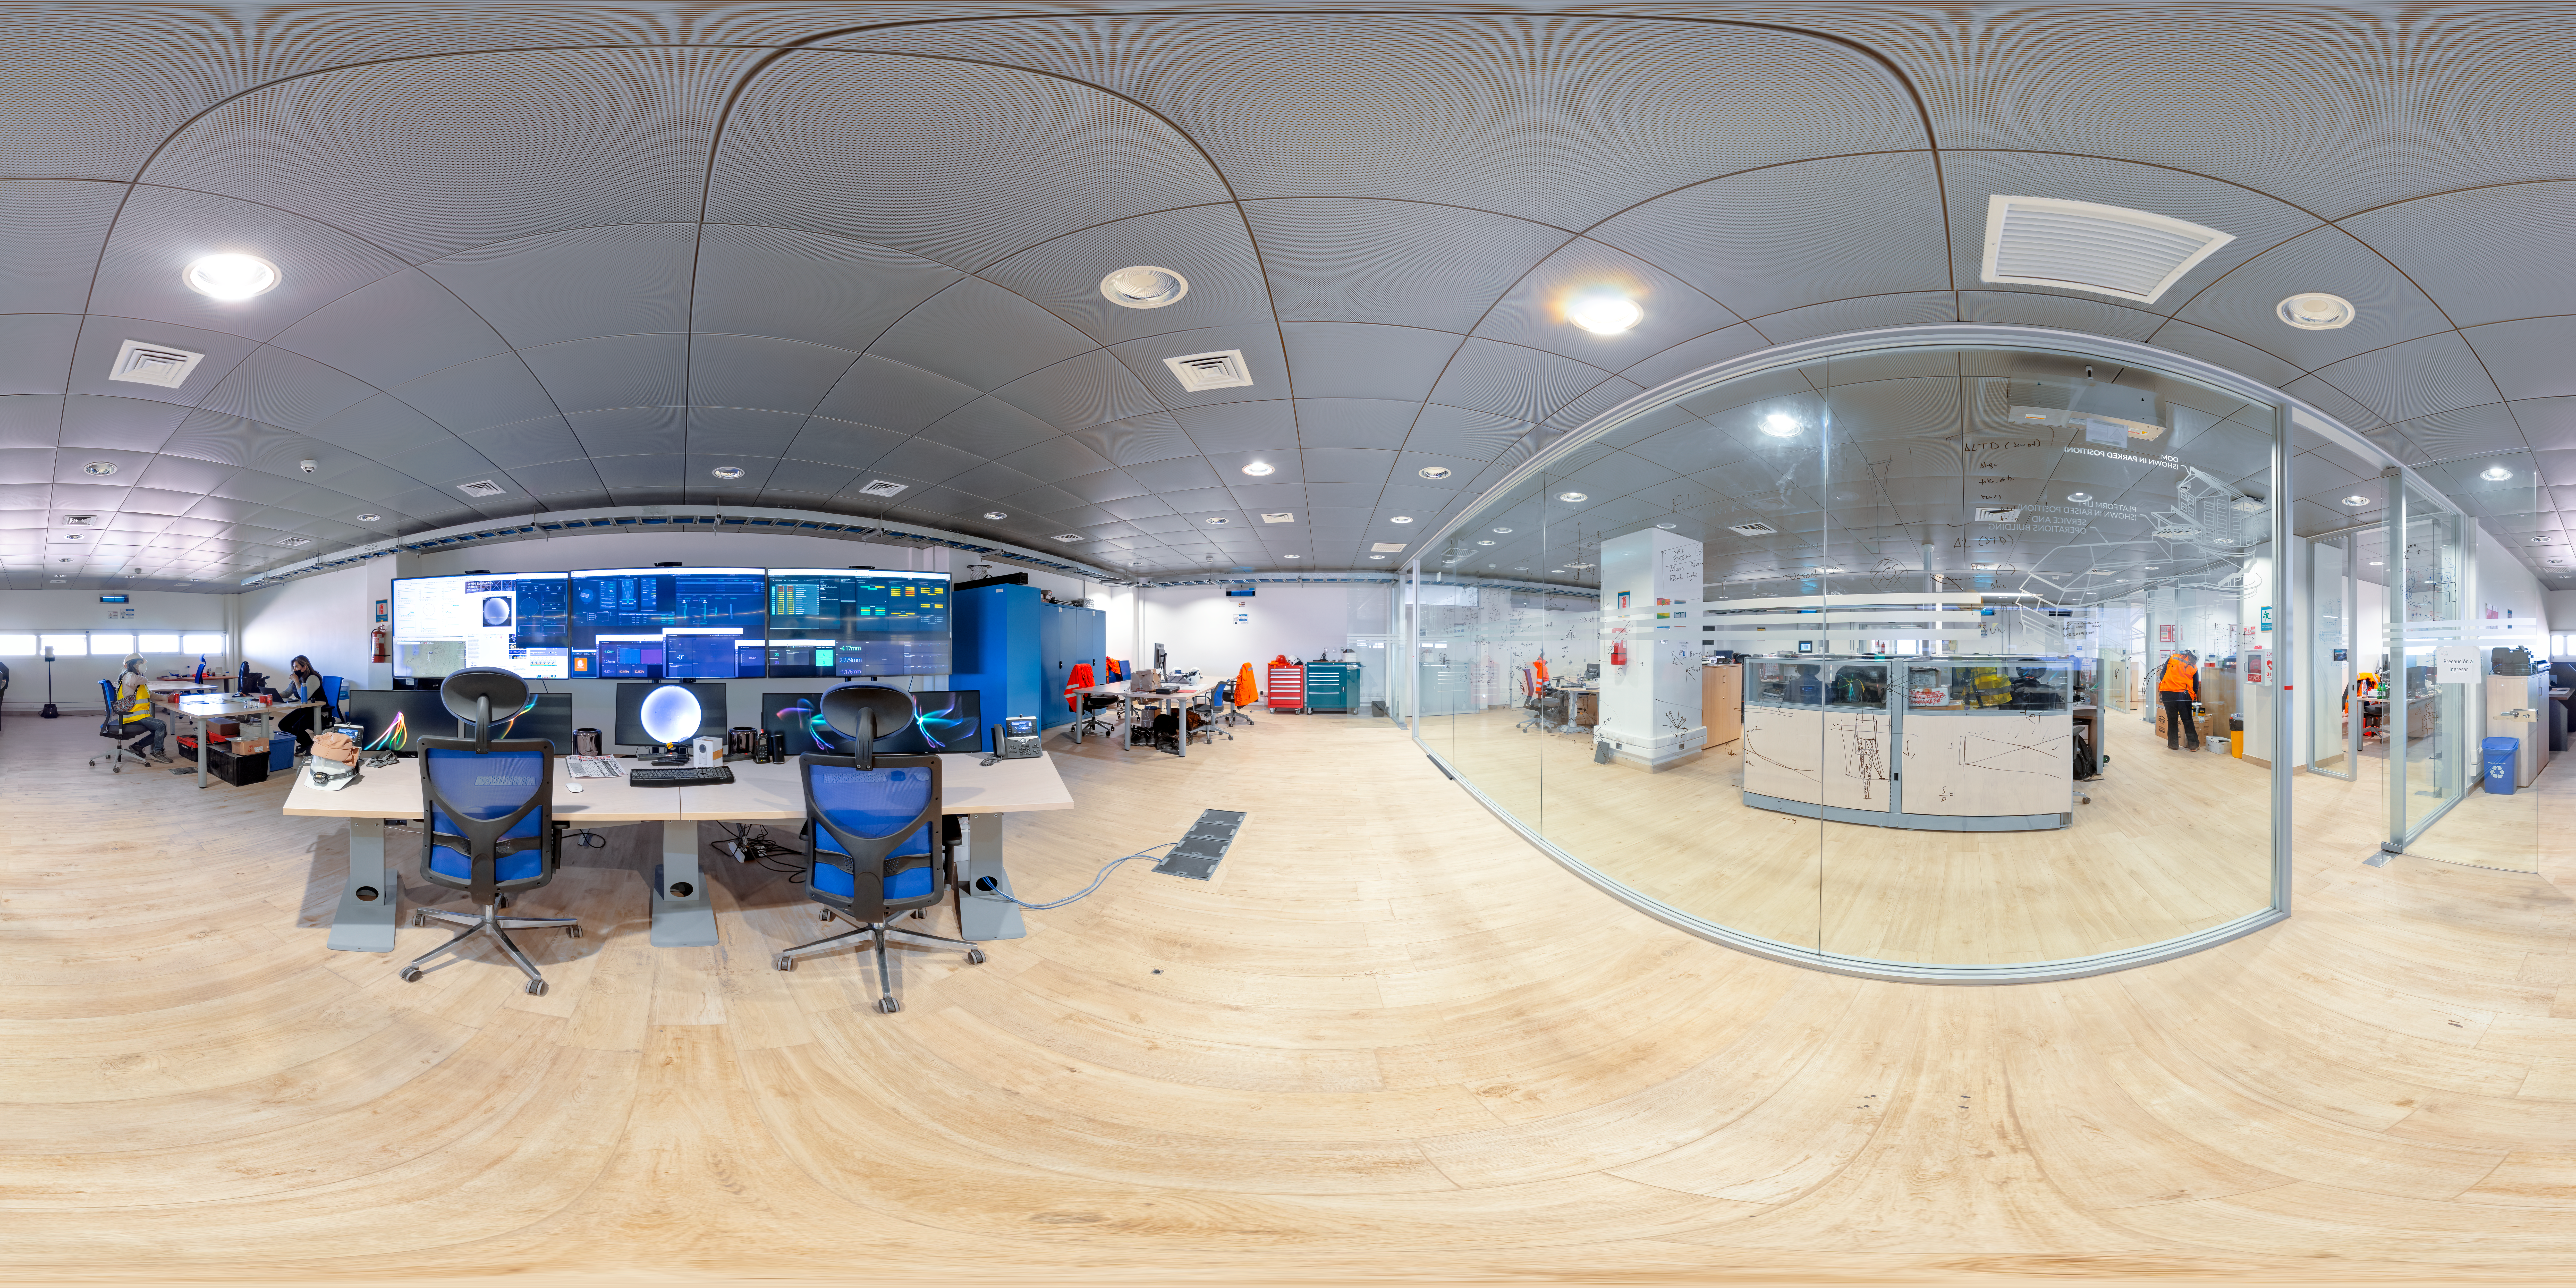

Rubin Observatory Control Room 360 Panorama

This 360-degree panorama shows the control room of the NSF–DOE Vera C. Rubin Observatory on Cerro Pachón.

A fulldome version of this image can be found here.

Credit: RubinObs/NOIRLab/SLAC/NSF/DOE/AURA/T. Slovinský